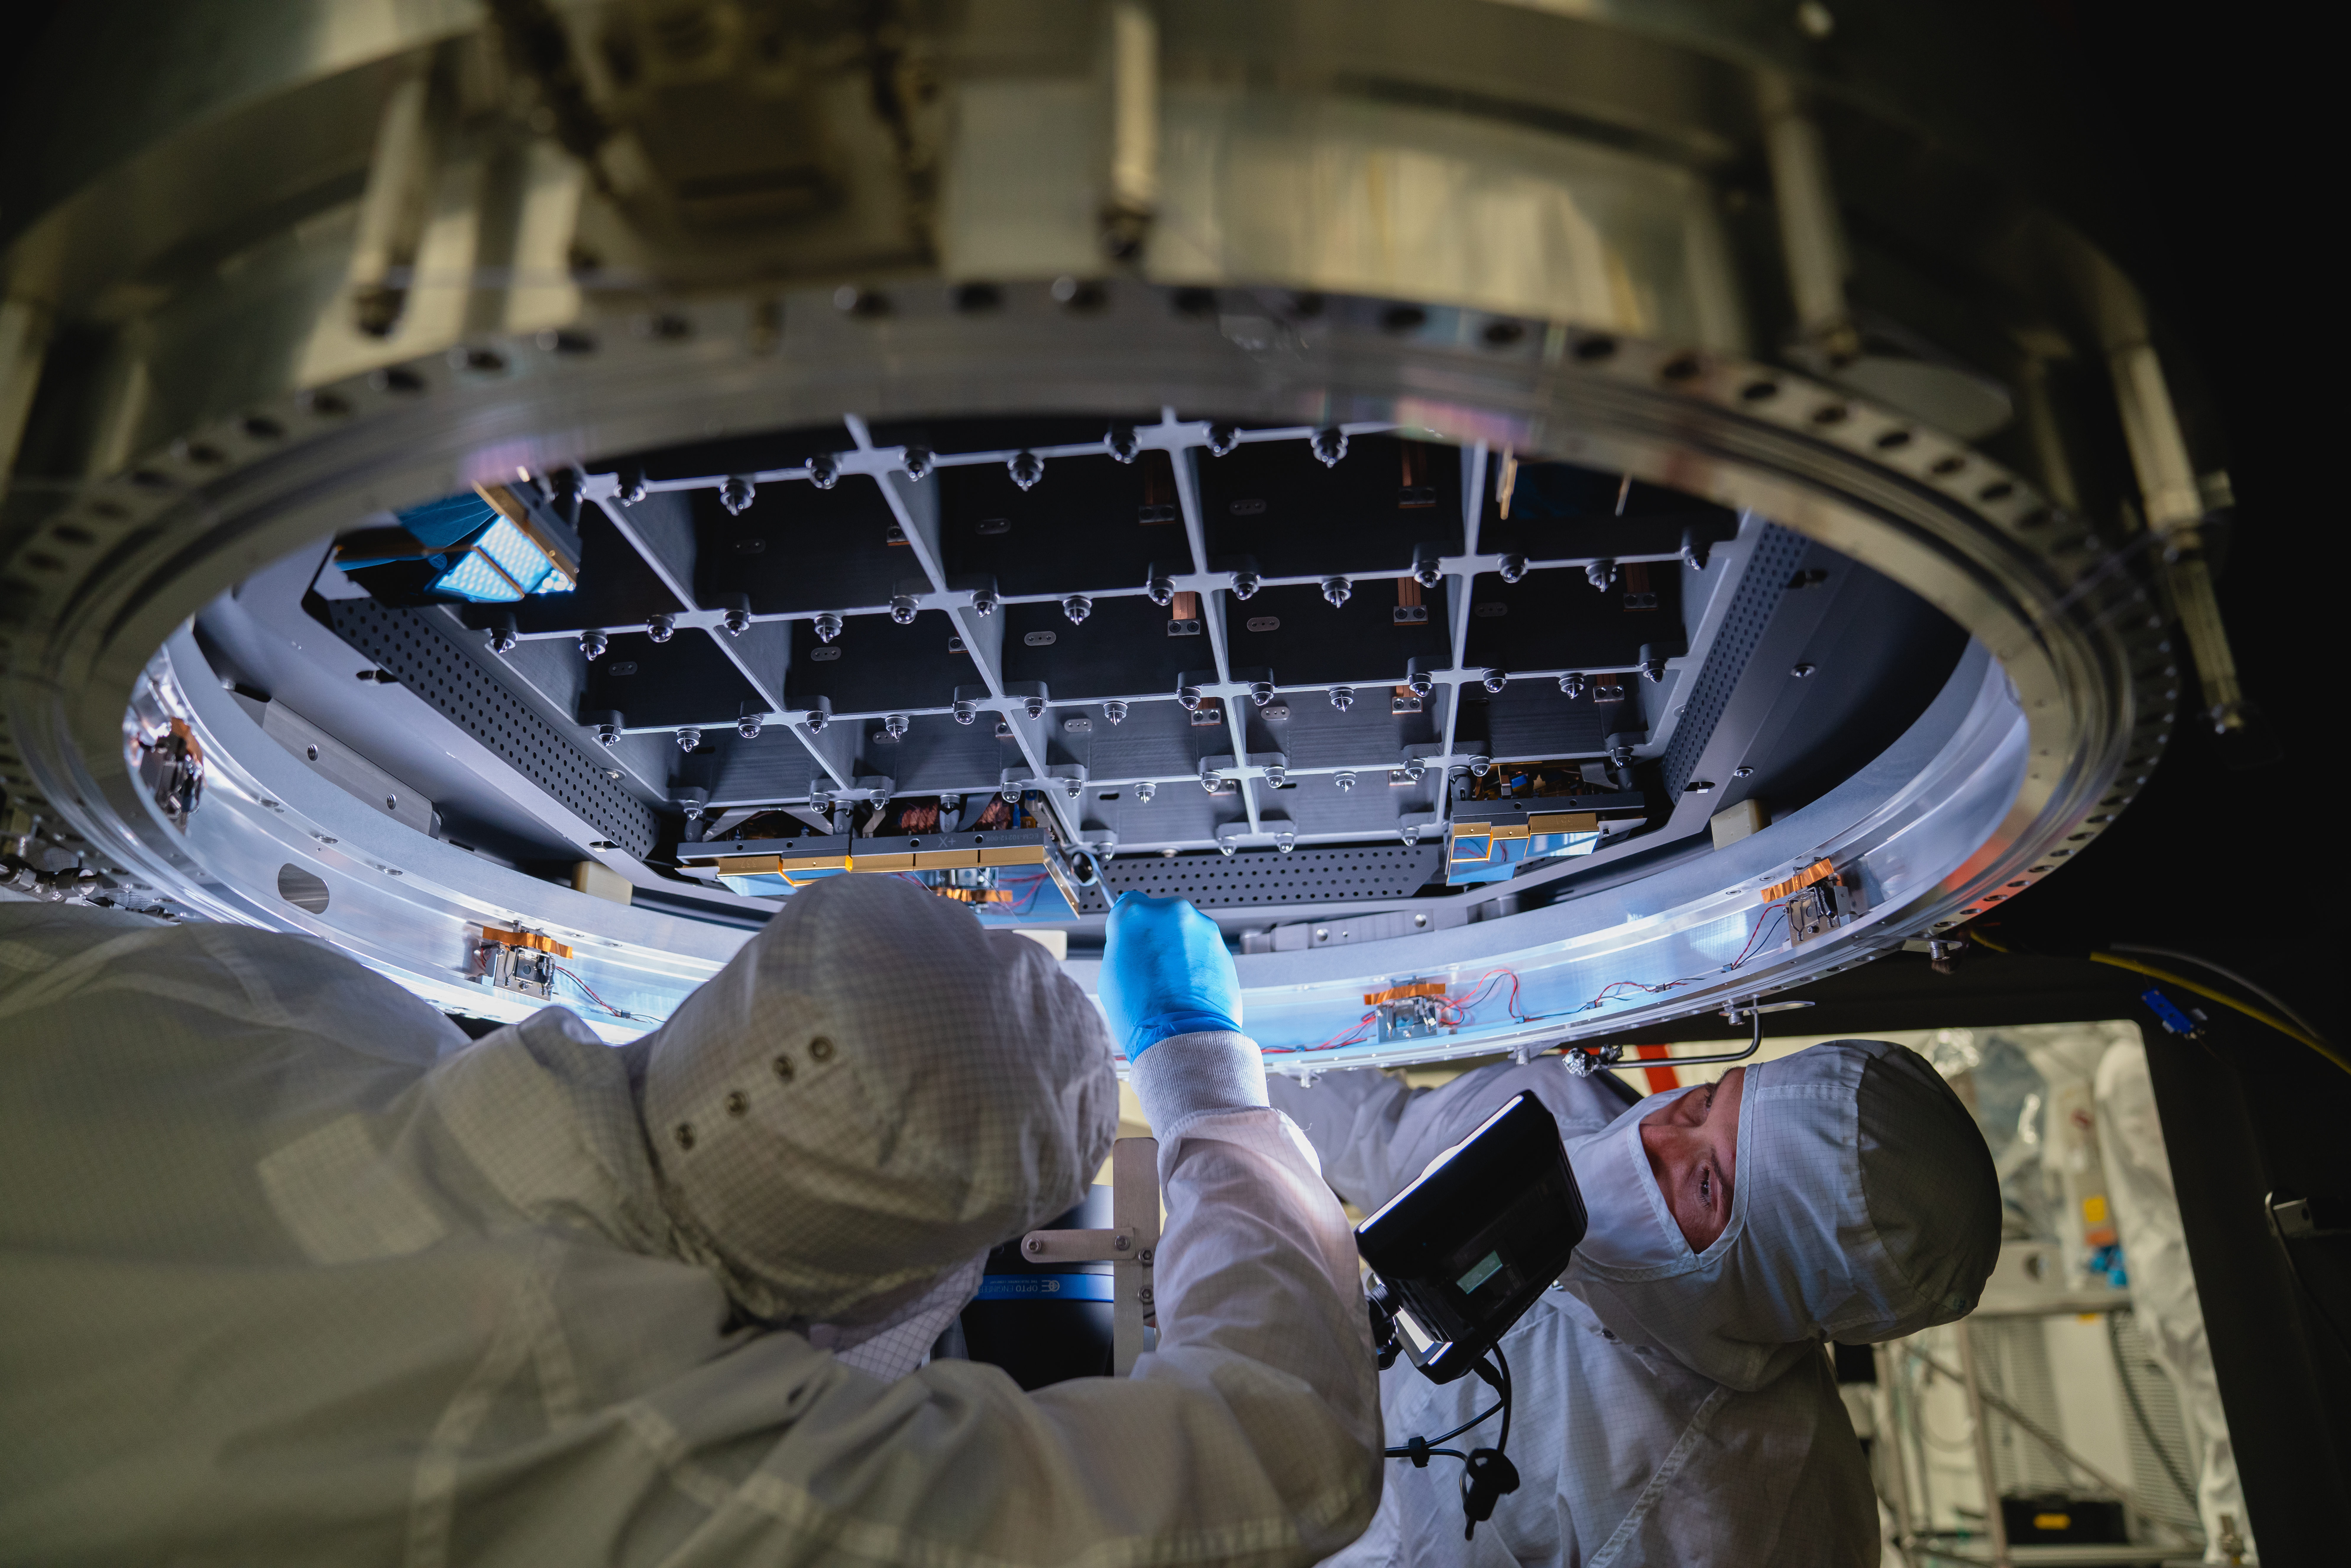

LSST 1st Science Raft

The Large Synoptic Survey Telescope (LSST) camera team has installed the first of 21 science rafts — 3-by-3 arrays of state-of-the-art imaging sensors. Together they'll take unprecedented 3,200-megapixel images of the night sky, which, over time, will produce the world's largest astrophysical movie.

Credit: Farrin Abbott/SLAC National Accelerator Laboratory